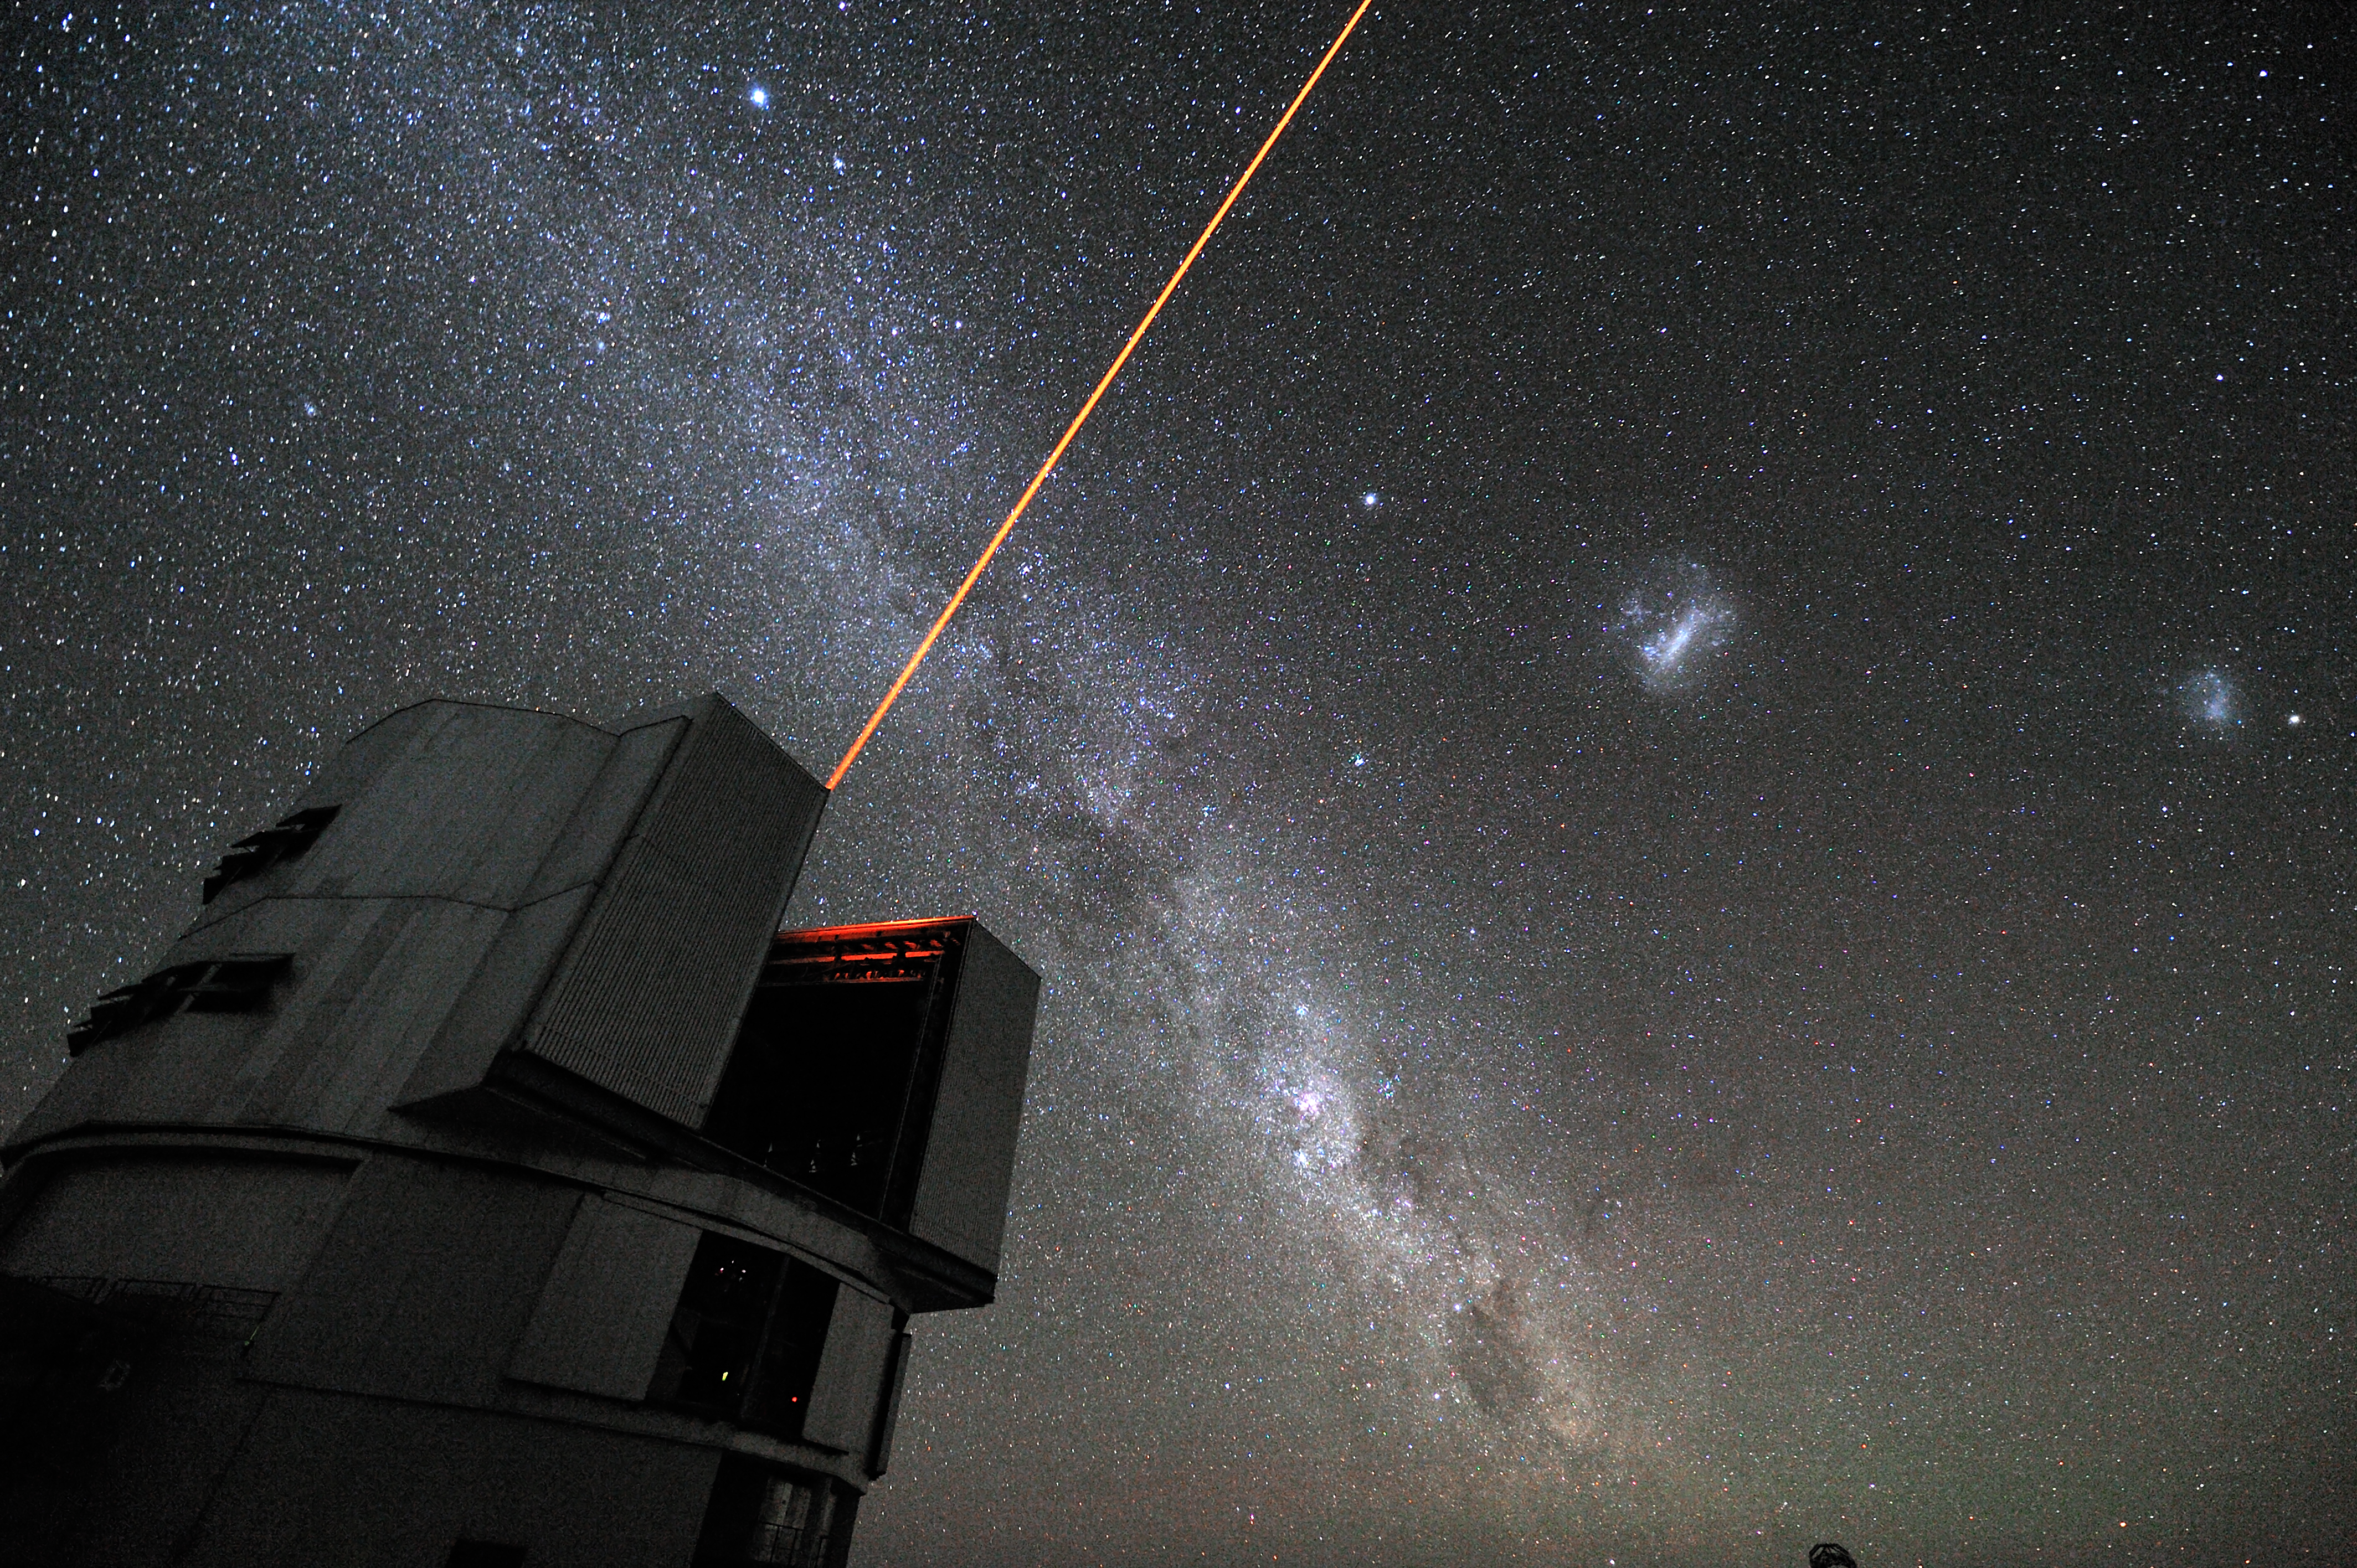

The VLT's Laser Guide Star

A laser beam launched from VLT´s 8.2-metre Yepun telescope crosses the majestic southern sky and creates an artificial star at 90 km altitude in the high Earth´s mesosphere. The Laser Guide Star (LGS) is part of the VLT´s Adaptive Optics system and it is used as reference to correct images from the blurring effect of the atmosphere. The picture field is crossed by an impressive Milky Way, our own galaxy seen perfectly edge-on. The most prominent objects on the Milky Way are: Sirius, the brightest star in the sky, visible at the top and the Carina nebula, seen as a bright patch besides the telescope. From the right edge of the picture to the left, the following objects are aligned: the Small Magellanic Cloud (with the globular cluster 47 Tucanae on its right), the Large Magellanic Cloud and Canopus, the second brightest star in the sky.

Credit: G. Hüdepohl (atacamaphoto.com)